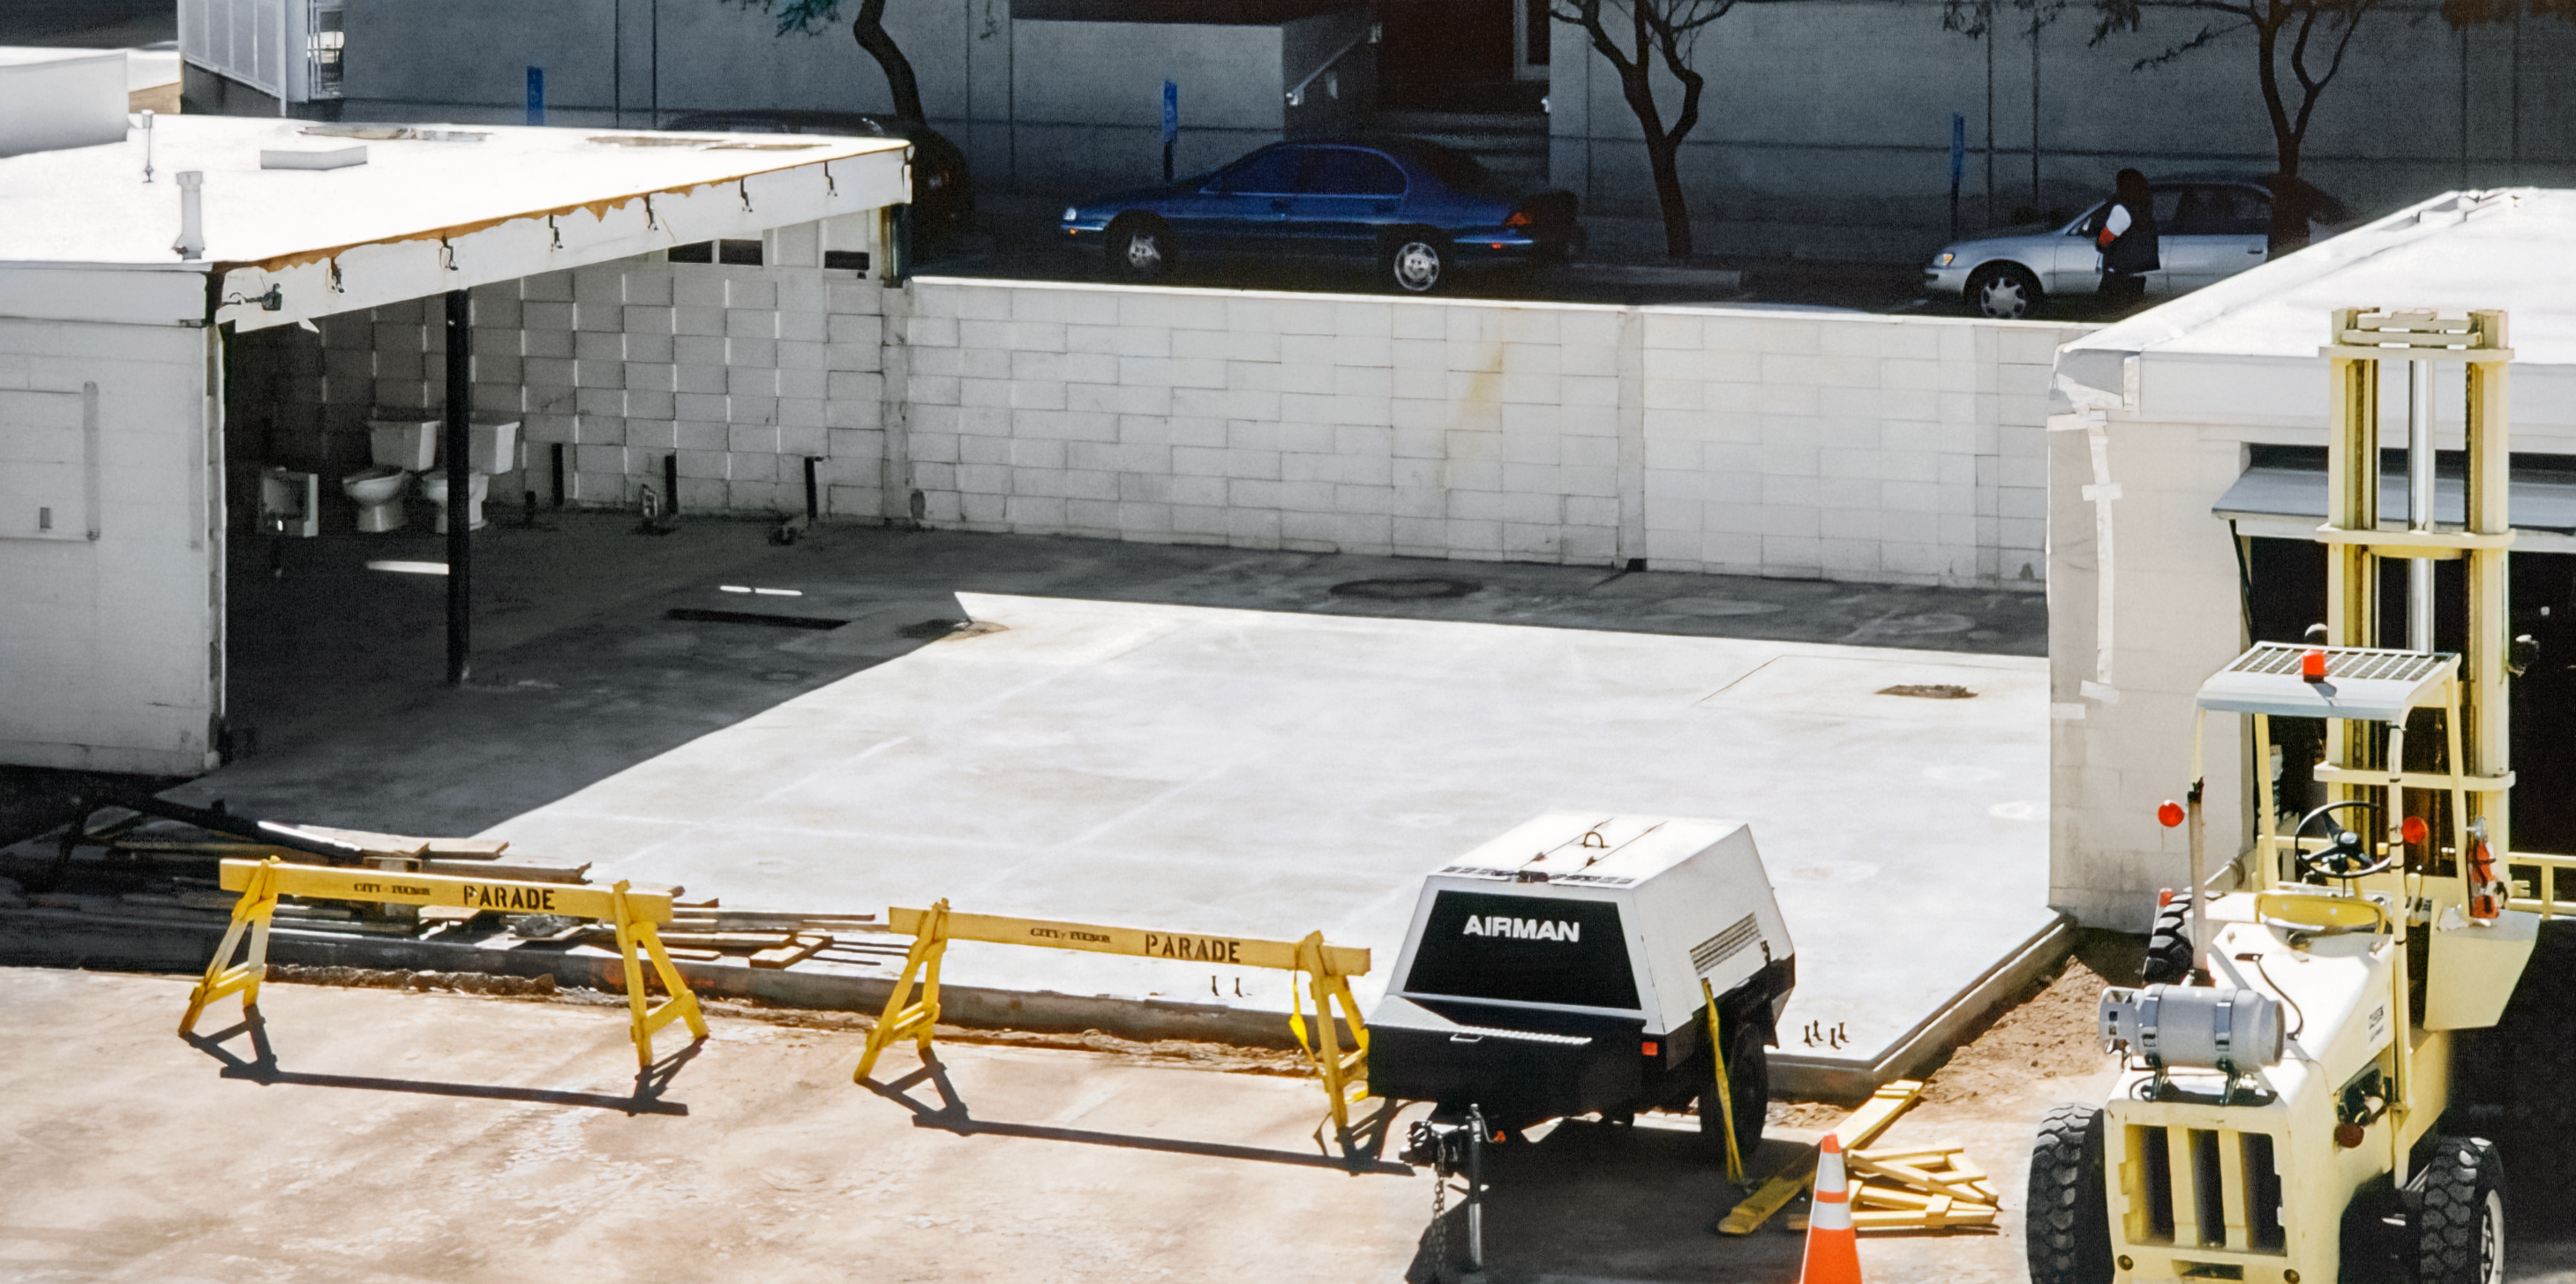

Soon to Rise: Tucson's Flex Rig Building

Starting from the very bottom, the construction of the Flex Rig Building begins. This buliding would eventually rise at the Tucson Headquarters of NOIRLab, then known as the National Optical Astronomy Observatory (NOAO). This image was taken in June 2002.

Credit: NOIRLab